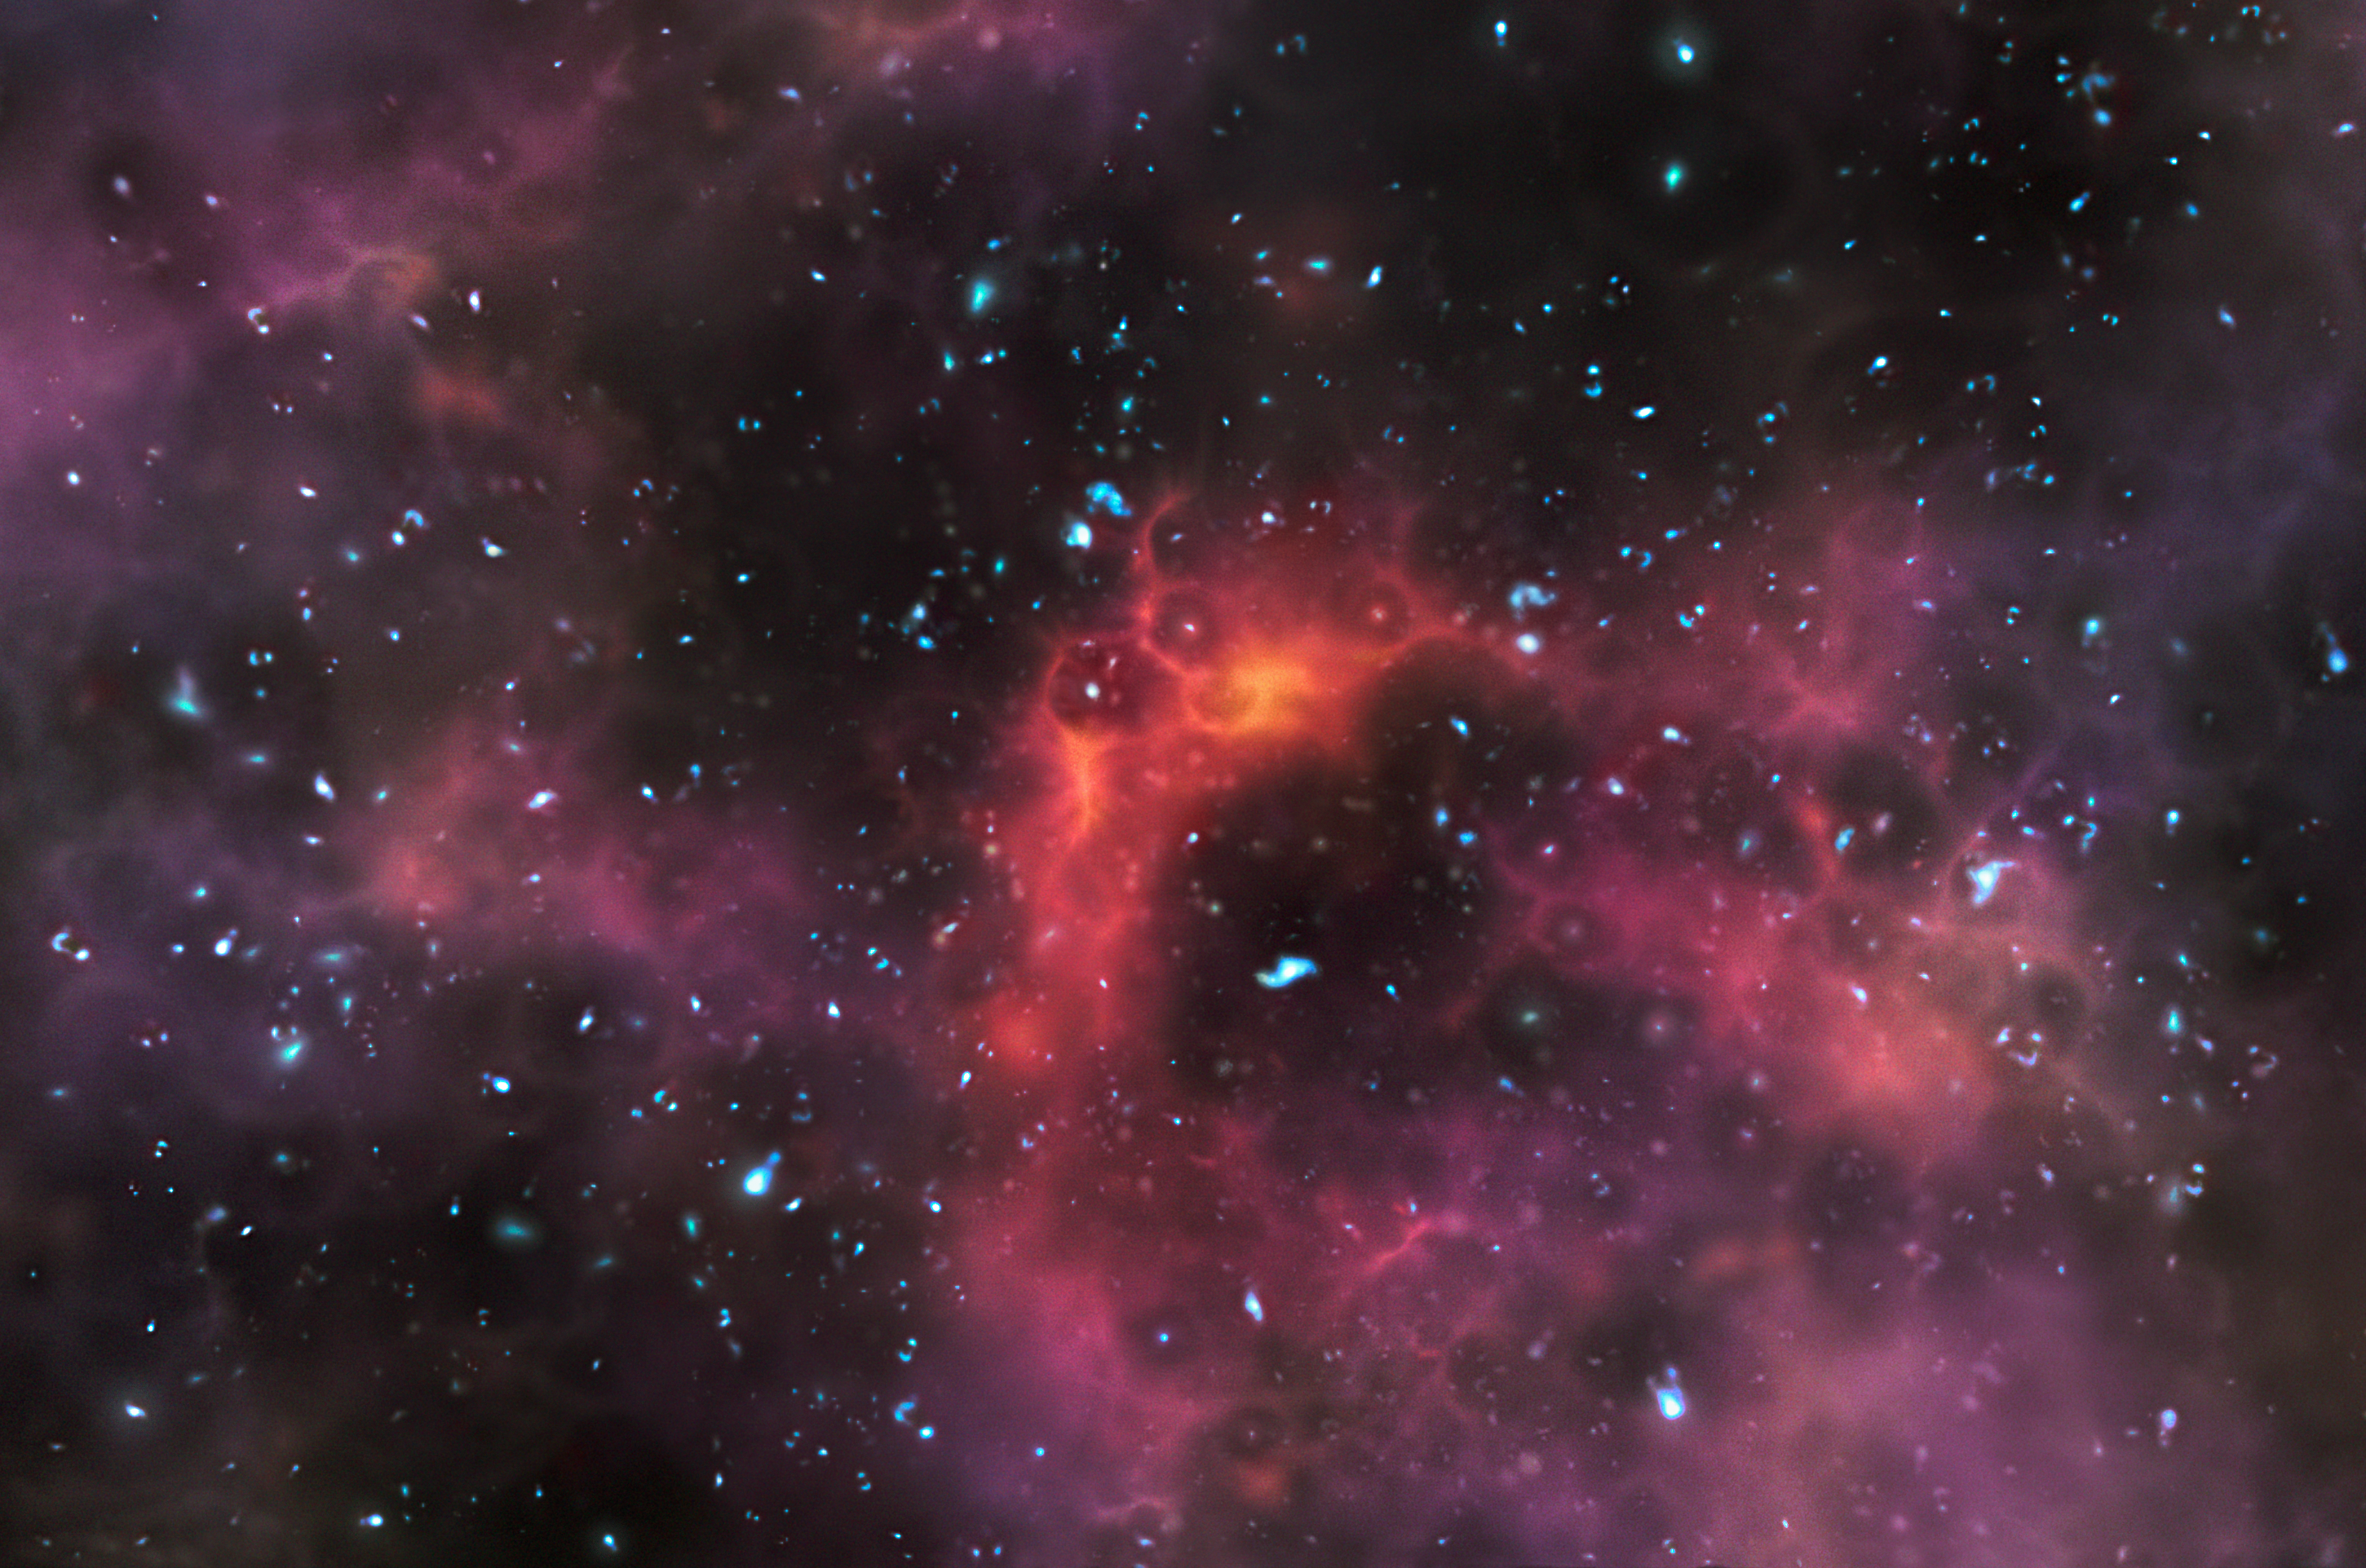

Artist’s impression of galaxies at the end of the era of reionisation (artist’s impression)

This artist’s impression shows galaxies at a time less than a billion years after the Big Bang, when the Universe was still partially filled with hydrogen fog that absorbed ultraviolet light. New observations with the ESO Very Large Telescope are probing this important phase of the early Universe by studying the light from some of the most distant galaxies ever detected.

Credit: ESO/M. Kornmesser